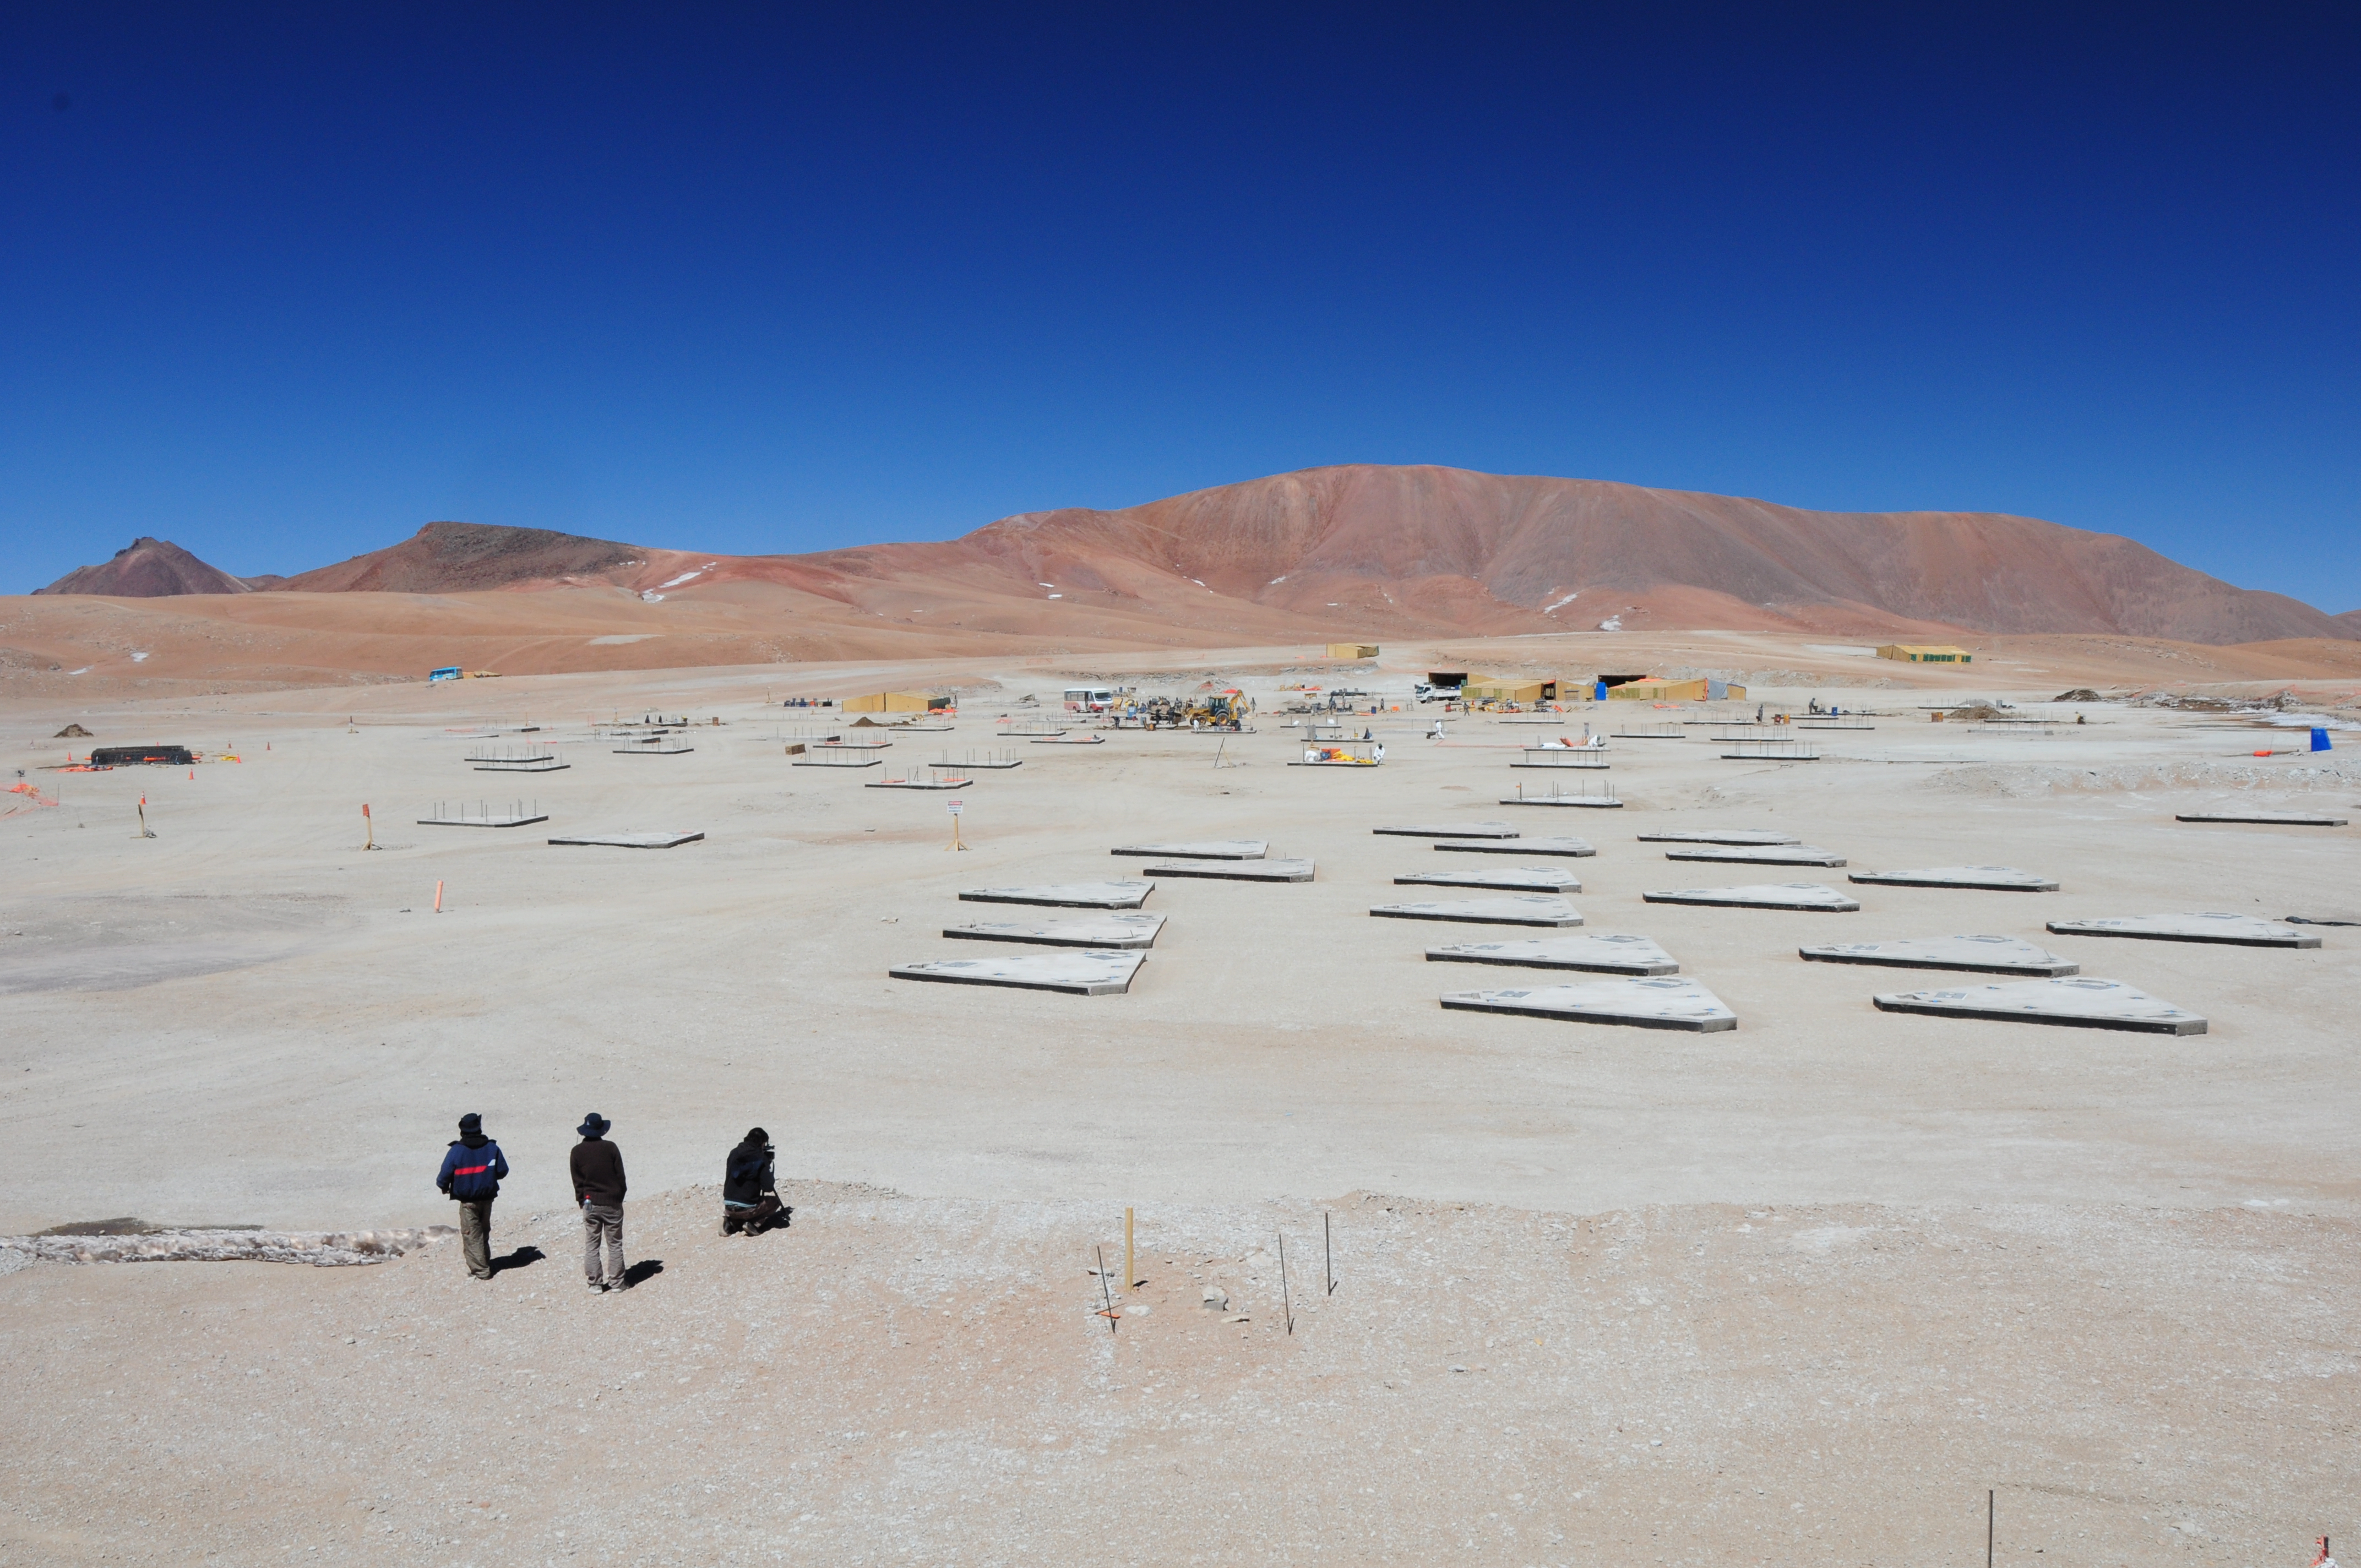

AOS

AOS.

Credit: ALMA (ESO / NAOJ / NRAO)